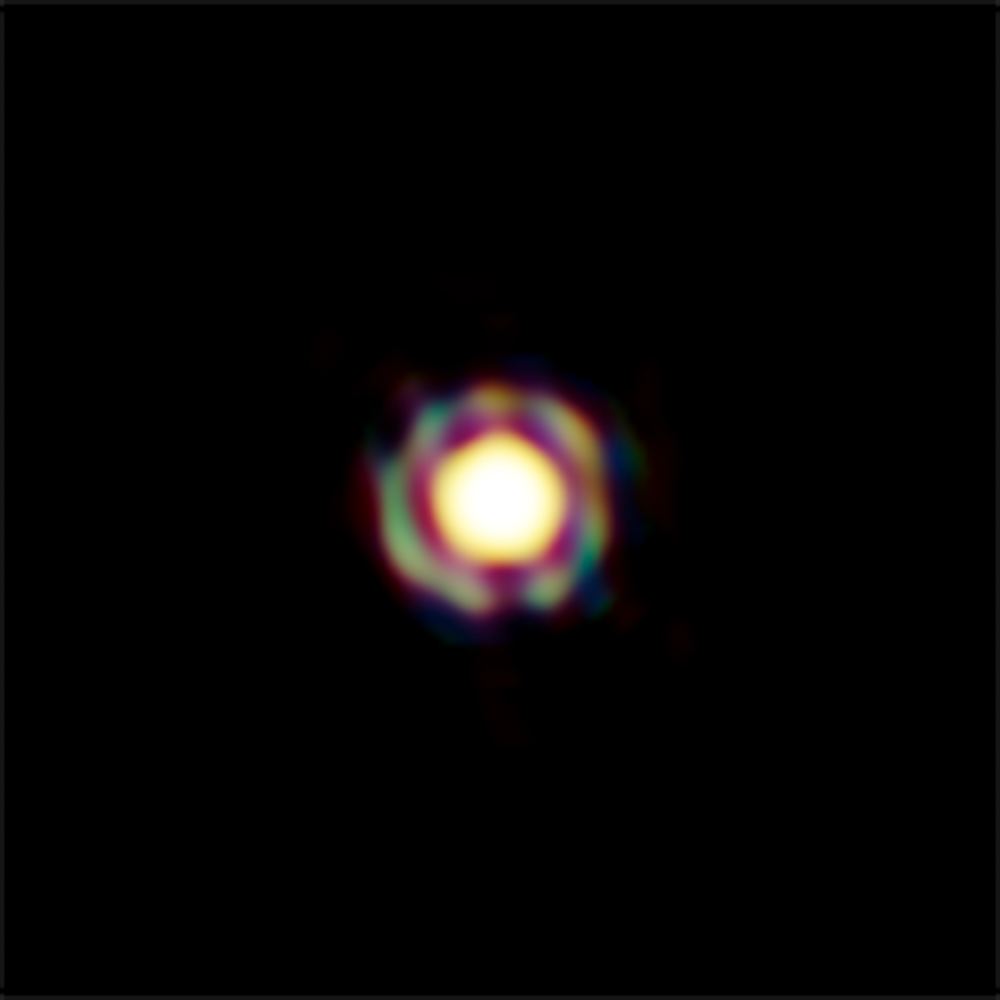

The star T Leporis as seen with VLTI

This image from ESO’s Very Large Telescope Interferometer is one of the sharpest colour images ever made. It shows the Mira-like star T Leporis in great detail. The central disc is the surface of the star, which is surrounded by a spherical shell of molecular material expelled from the star. In order to appreciate the feat of such measurement, one should realize that the star appears, on the sky, as small as a two-storey house on the Moon. The resolution of the image is about 4 milli-arcseconds.
In this image, obtained by combining hundreds of interferometric measurements, the blue channel includes infrared light from 1.4 to 1.6 micrometres, the green, from 1.6 to 1.75 micrometres, and the red, from 1.75 to 1.9 micrometres. In the green channel, the molecular envelope is thinner, and appears as a thin ring around the star.

Credit: ESO/J.-B. Le Bouquin et al.